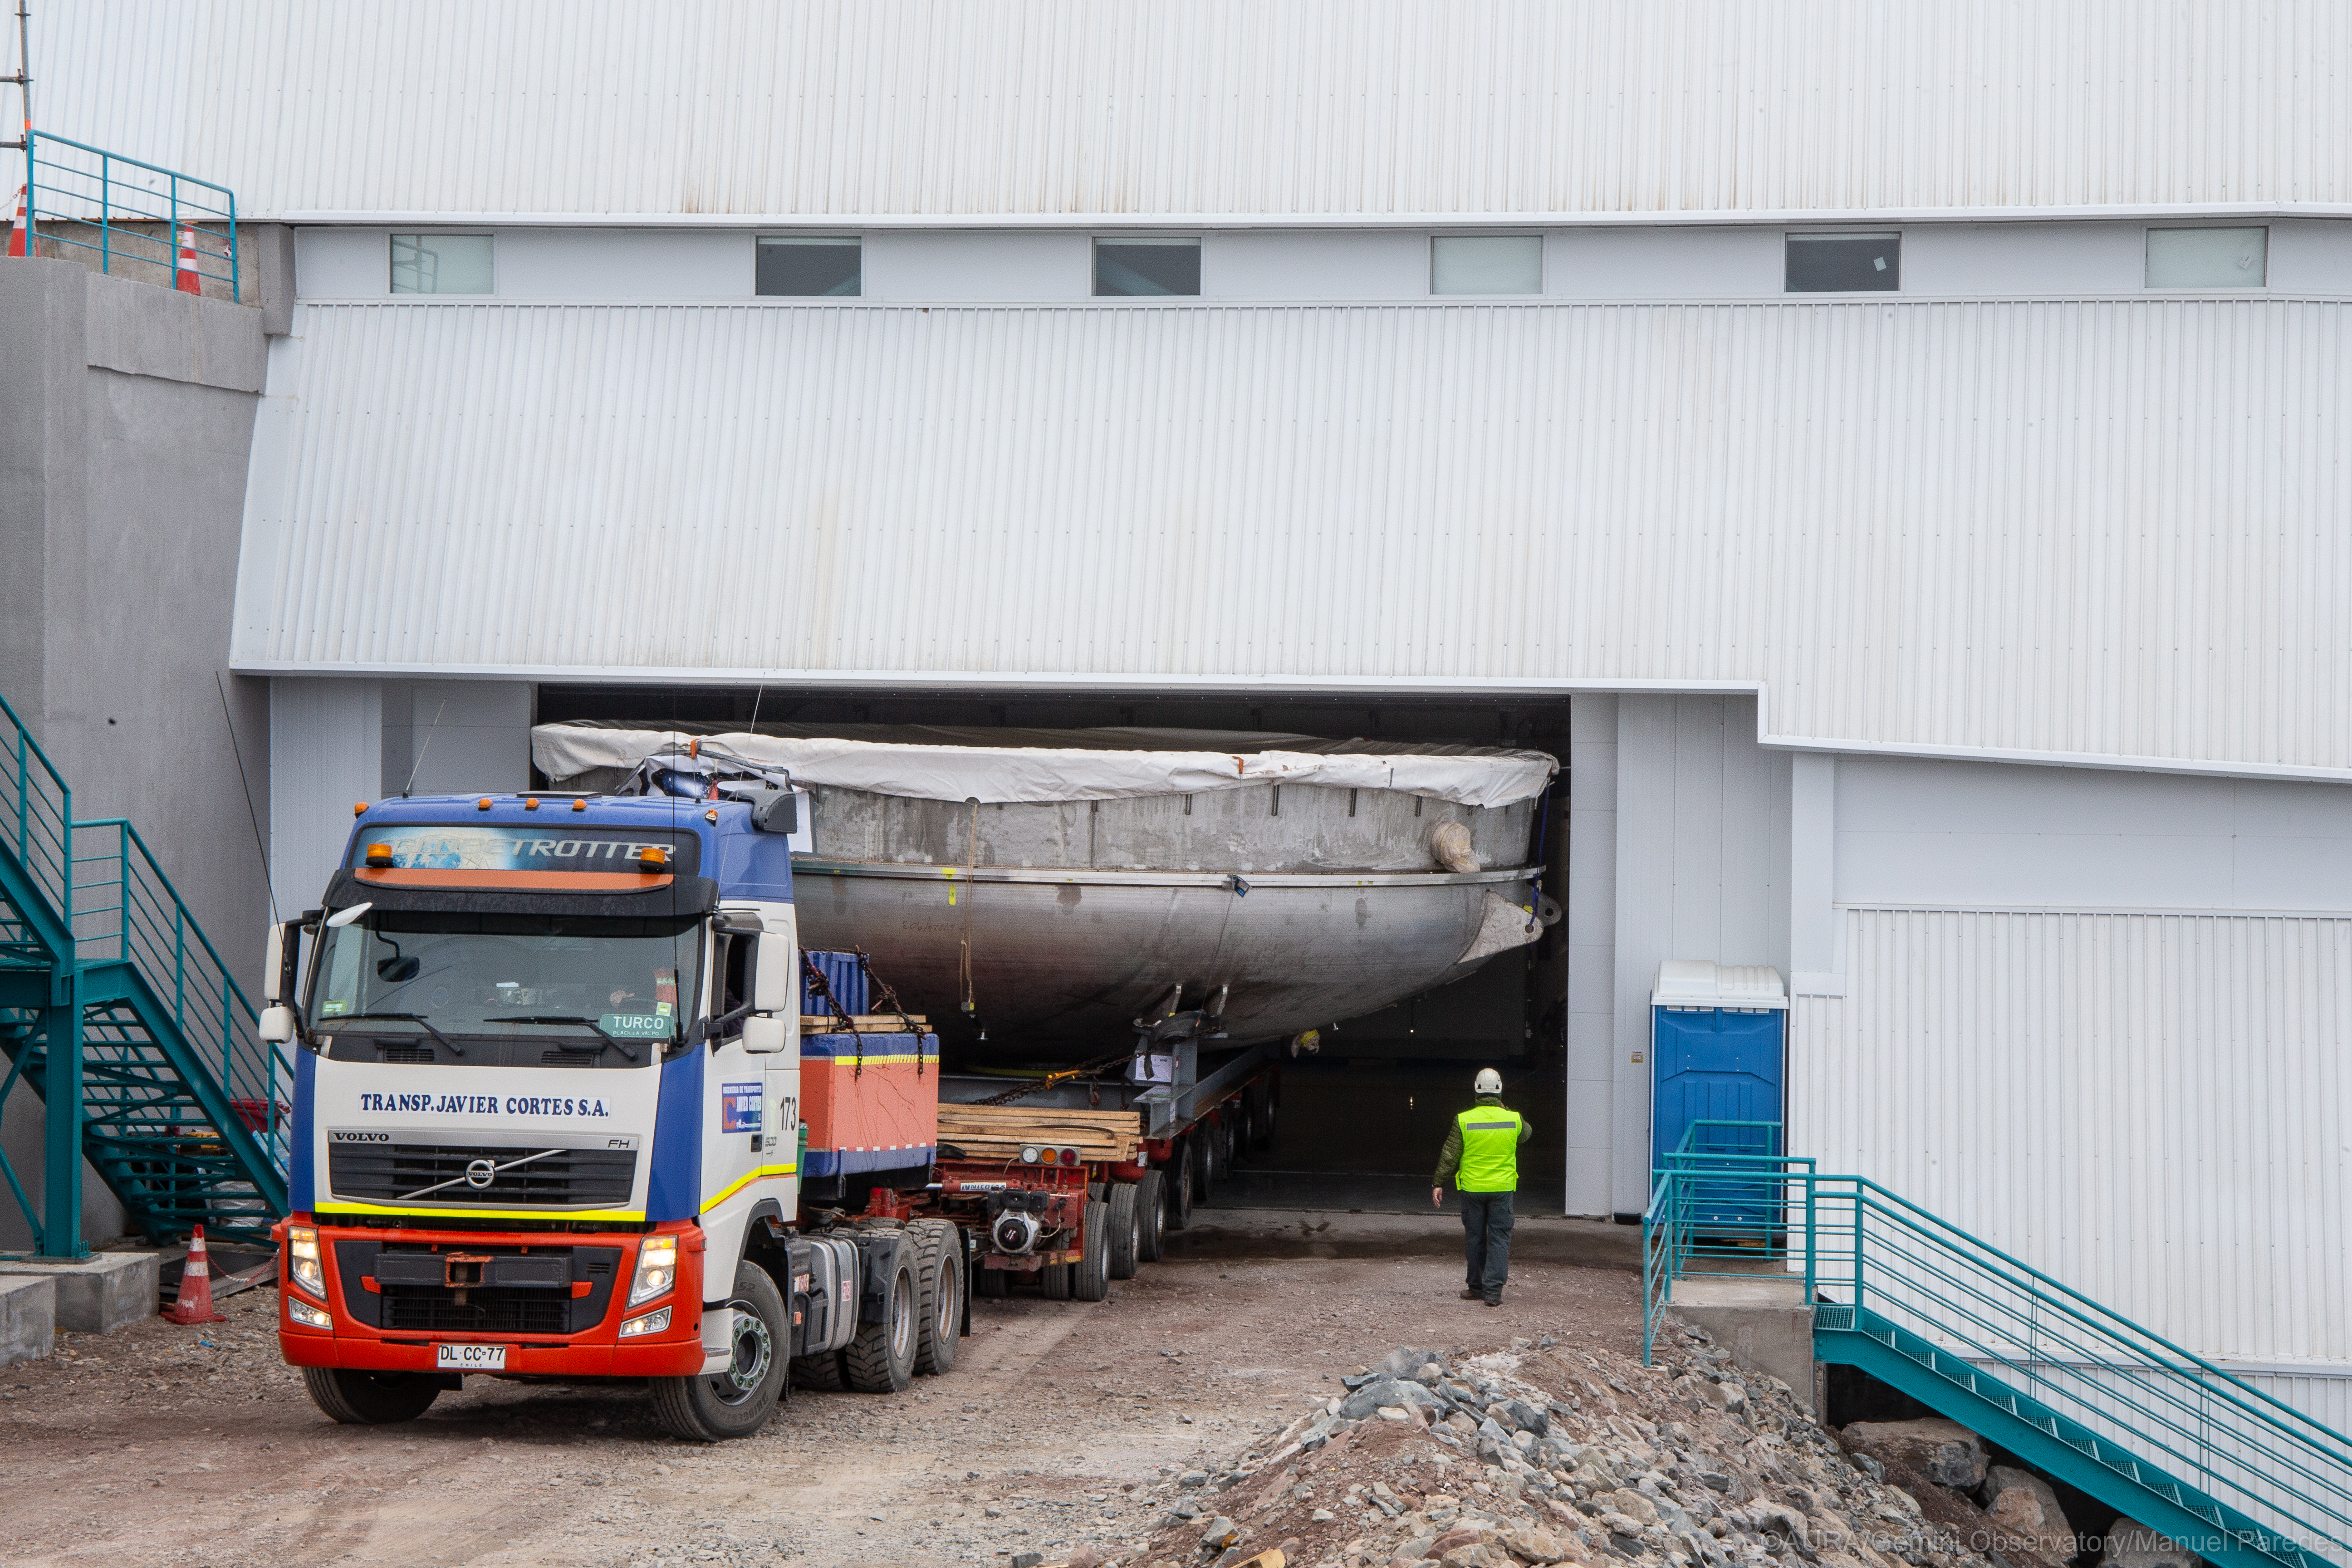

LSST Coating Chamber Arrival

November 11, 2018 - The Coating Chamber for the Large Synoptic Survey Telescope (LSST) arrived on the summit of Cerro Pachón, safely completing a 15 week journey from Deggendorf, Germany, where it was constructed. The 128-ton Coating Chamber is the largest single piece of equipment to arrive at the LSST observatory site to date, and will soon be joined by the Telescope Mount Assembly (TMA), from Spain, and the 8.4-meter Primary/Tertiary (M1M3) Mirror, from the United States, which are expected to arrive in 2019.

Credit: Manuel Paredes/AURA/International Gemini Observatory/NOIRLab/NSF